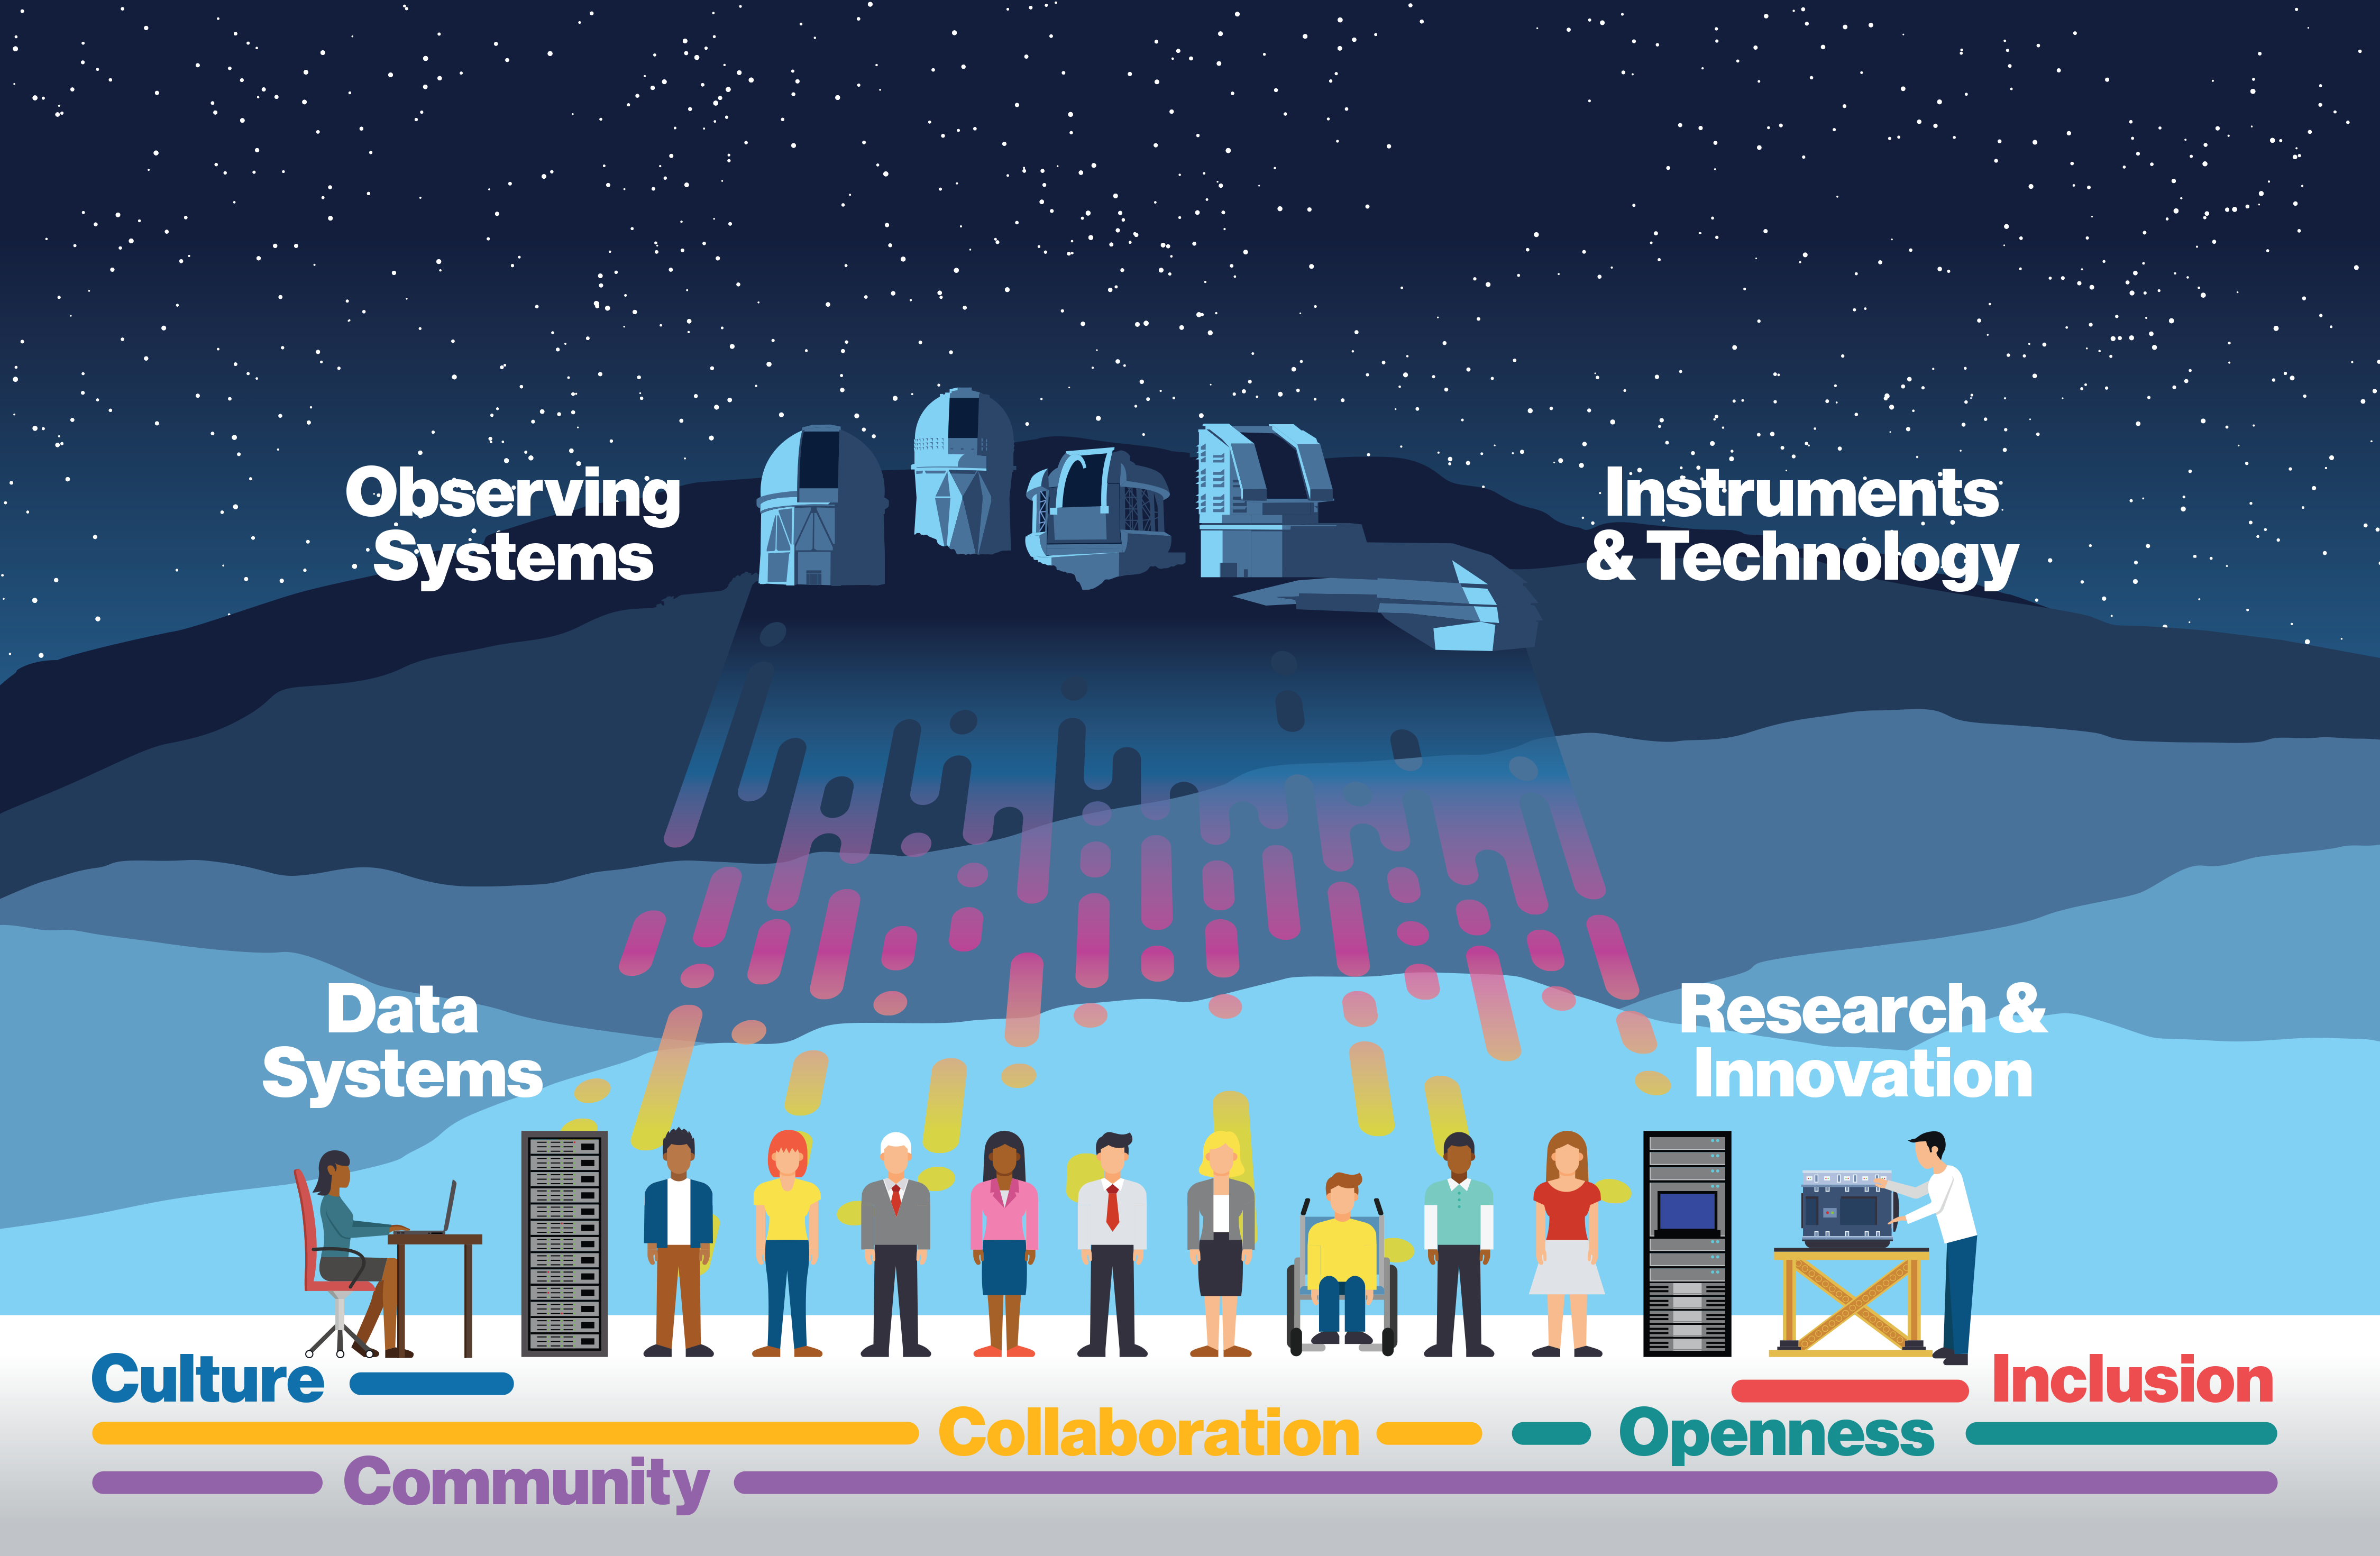

Conceptual structure of NOIRLab

The user community interacts with observing systems, data systems and instrumentation, supported by a staff with a strong focus on research and innovation. A culture of equity, inclusion, openness and collaboration helps create a healthy and vibrant community.
This map shows all the AURA astronomy centers and sites in the US and Chile. Part of the Foundational Diagrams collection.

Credit: NOIRLab/NSF/AURA/P. Marenfeld